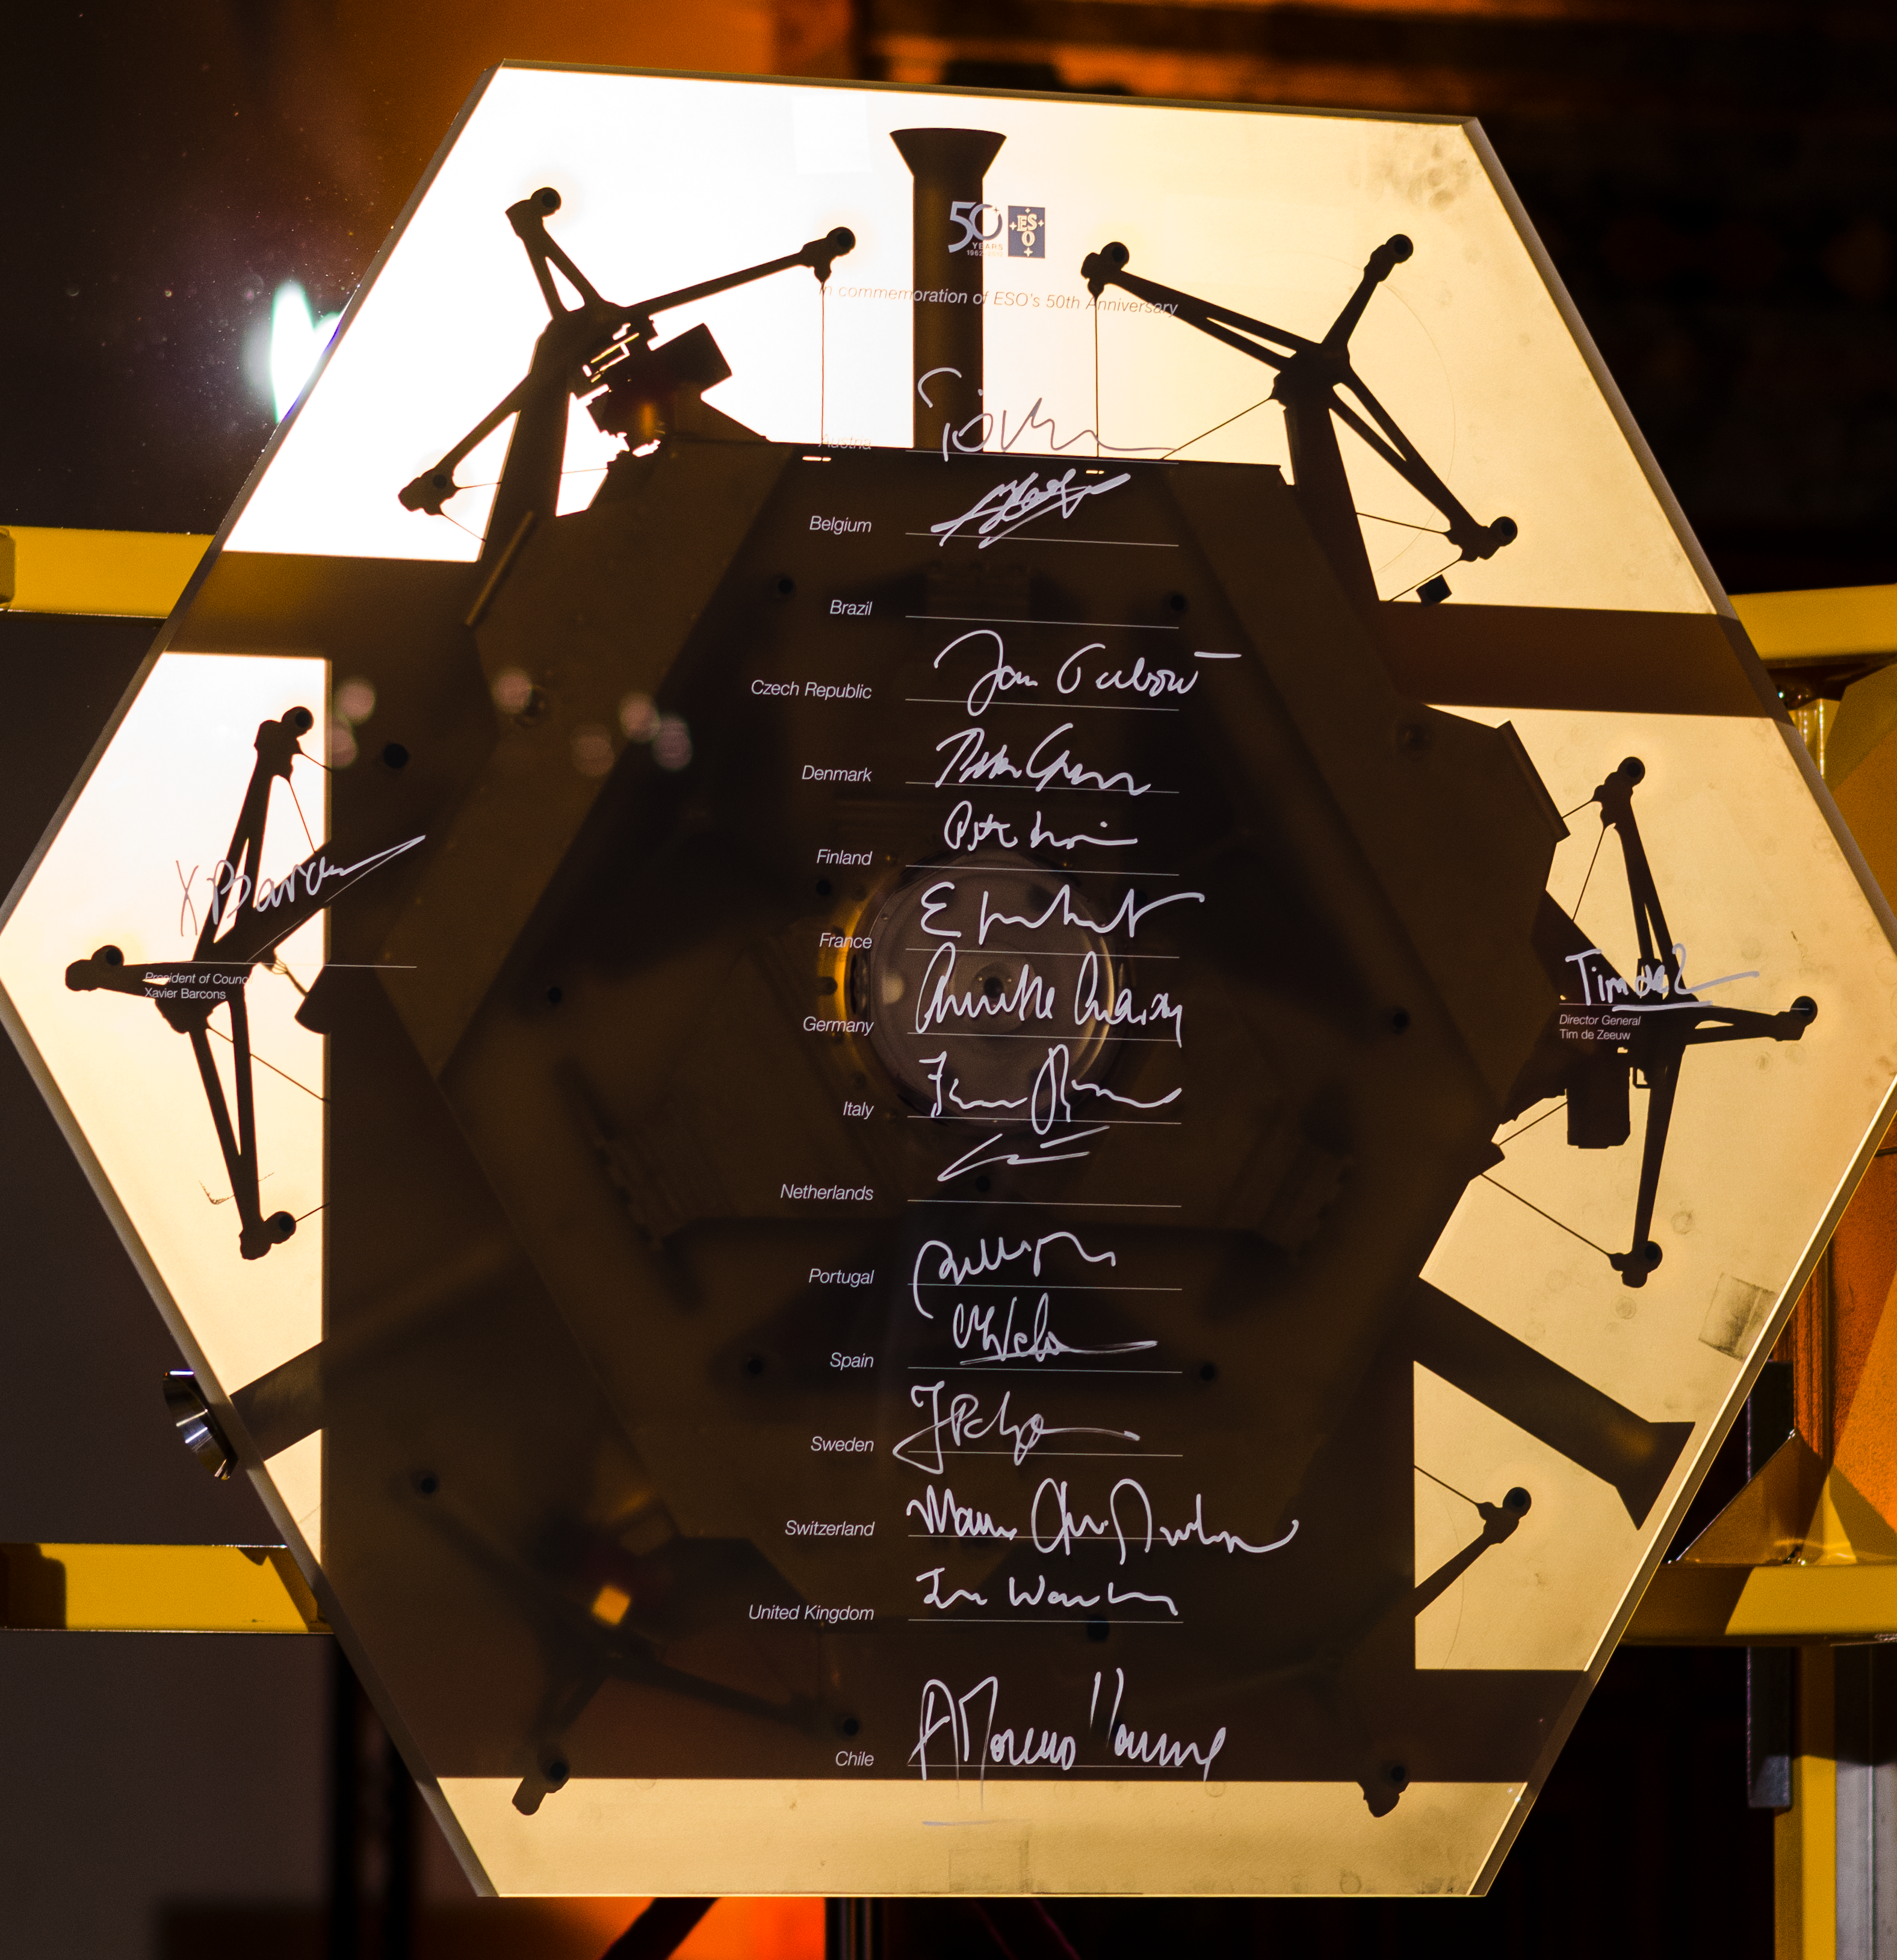

The signed E-ELT segment

Signatures of the heads of ESO's national delegations down the middle, all bar Brazil, who have not formally joined yet, plus the Chair of Council (left) and the ESO DG (right). Taken during the European Southern Observatory 50th anniversary gala, held in the Residenz, Munich, on October 11, 2012.

Credit: M.McCaughrean (ESA)/ESO